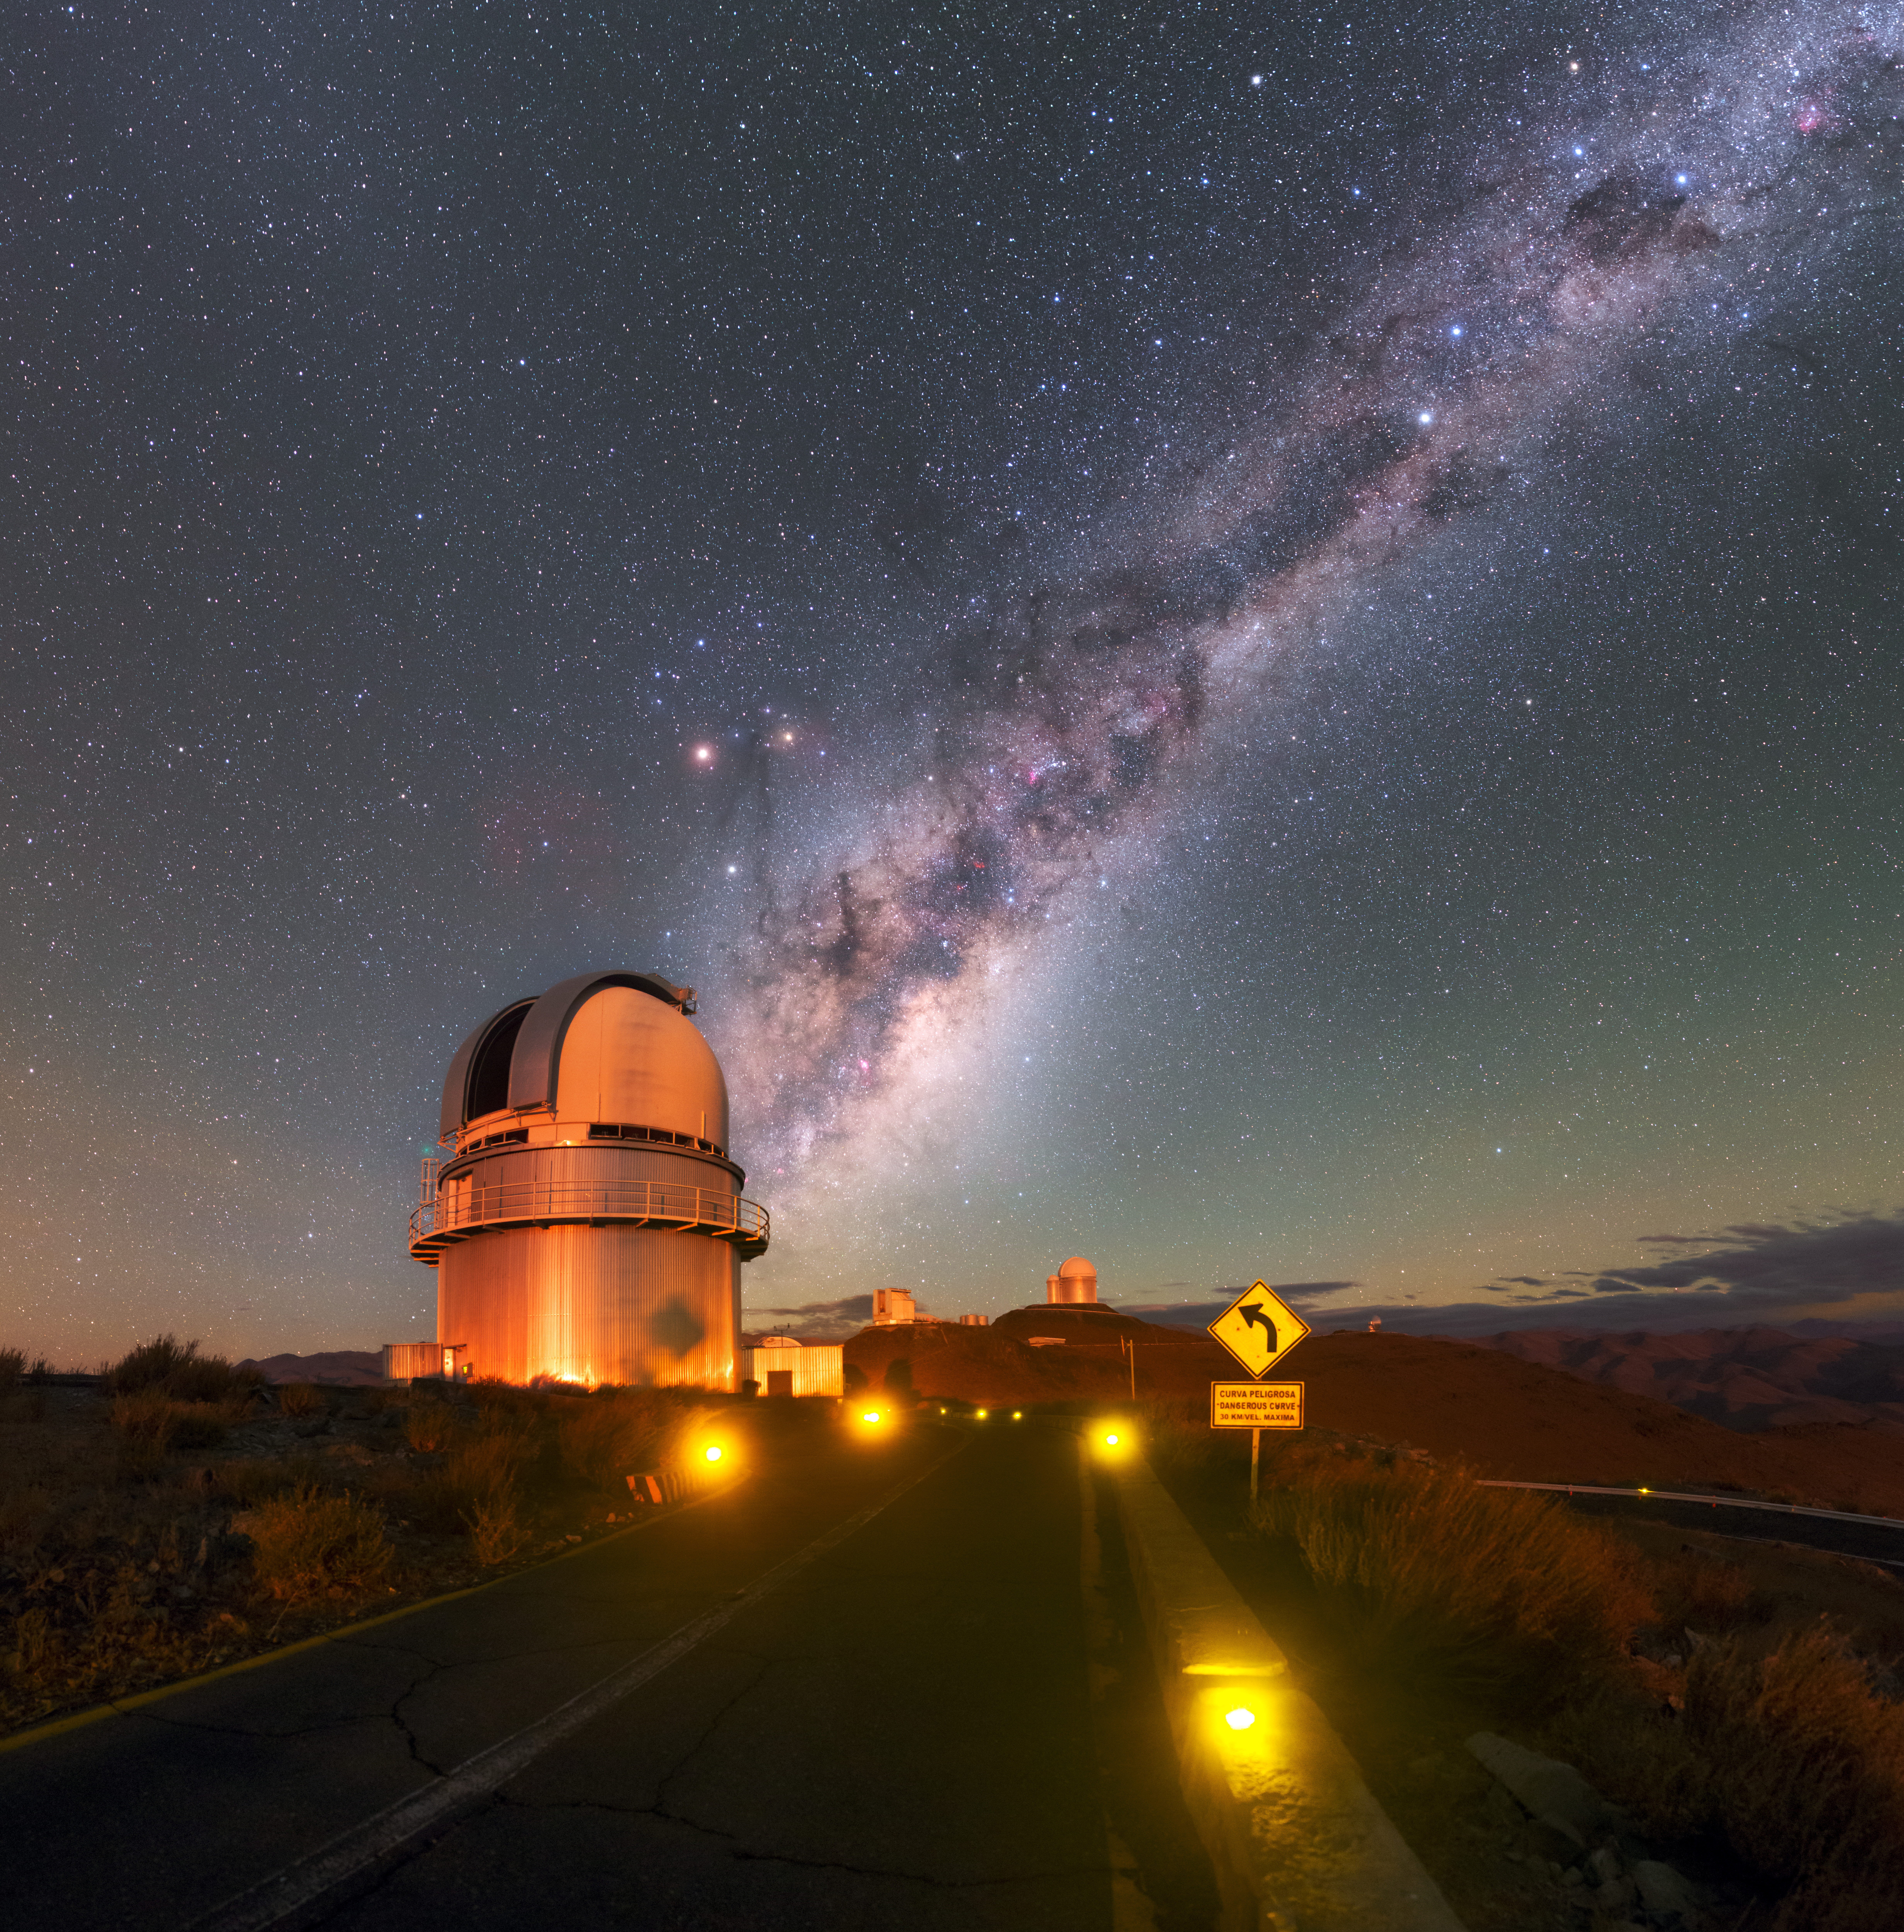

Meeting the Milky Way

The road to ESO’s La Silla Observatory in the Chilean Atacama Desert appears to curve around the mountain and collide with the downward slope of the Milky Way in this Picture of the Week. Small yellow bulbs light up the road at regular intervals; it is prohibited to use headlights on these roads between dusk and dawn, as even dim lights can interfere significantly with telescope observations. The site enjoys some of the darkest night skies on Earth.

The darkness, high altitude, and resulting dry air at La Silla make it an exceptional location for astronomy. In the foreground of this image, the Danish 1.54-metre telescope is performing its nightly observations. Its instruments have allowed astronomers to achieve several “firsts”. In 2005, for example, astronomers observed the afterglows of short gamma-ray bursts and showed that the bursts are likely caused by the dramatic collision of two neutron stars, while in 2006 the telescope was part of a global network of telescopes that discovered an exoplanet just five times as massive as Earth.

A number of interesting objects populate the sky above the observatory. To the left, almost hidden behind the telescope, is the faint green glow of Comet 252P/LINEAR and, overhead, the tail of Scorpius curves into the glowing clouds of the Milky Way, keeping close company to Mars and Saturn. Further up the bright galactic band are two bright stars — the intriguing triple-star systems Alpha and Beta Centauri — and at the very top right of the image is the iconic diamond of the Southern Cross.

Credit: ESO/P. Horálek